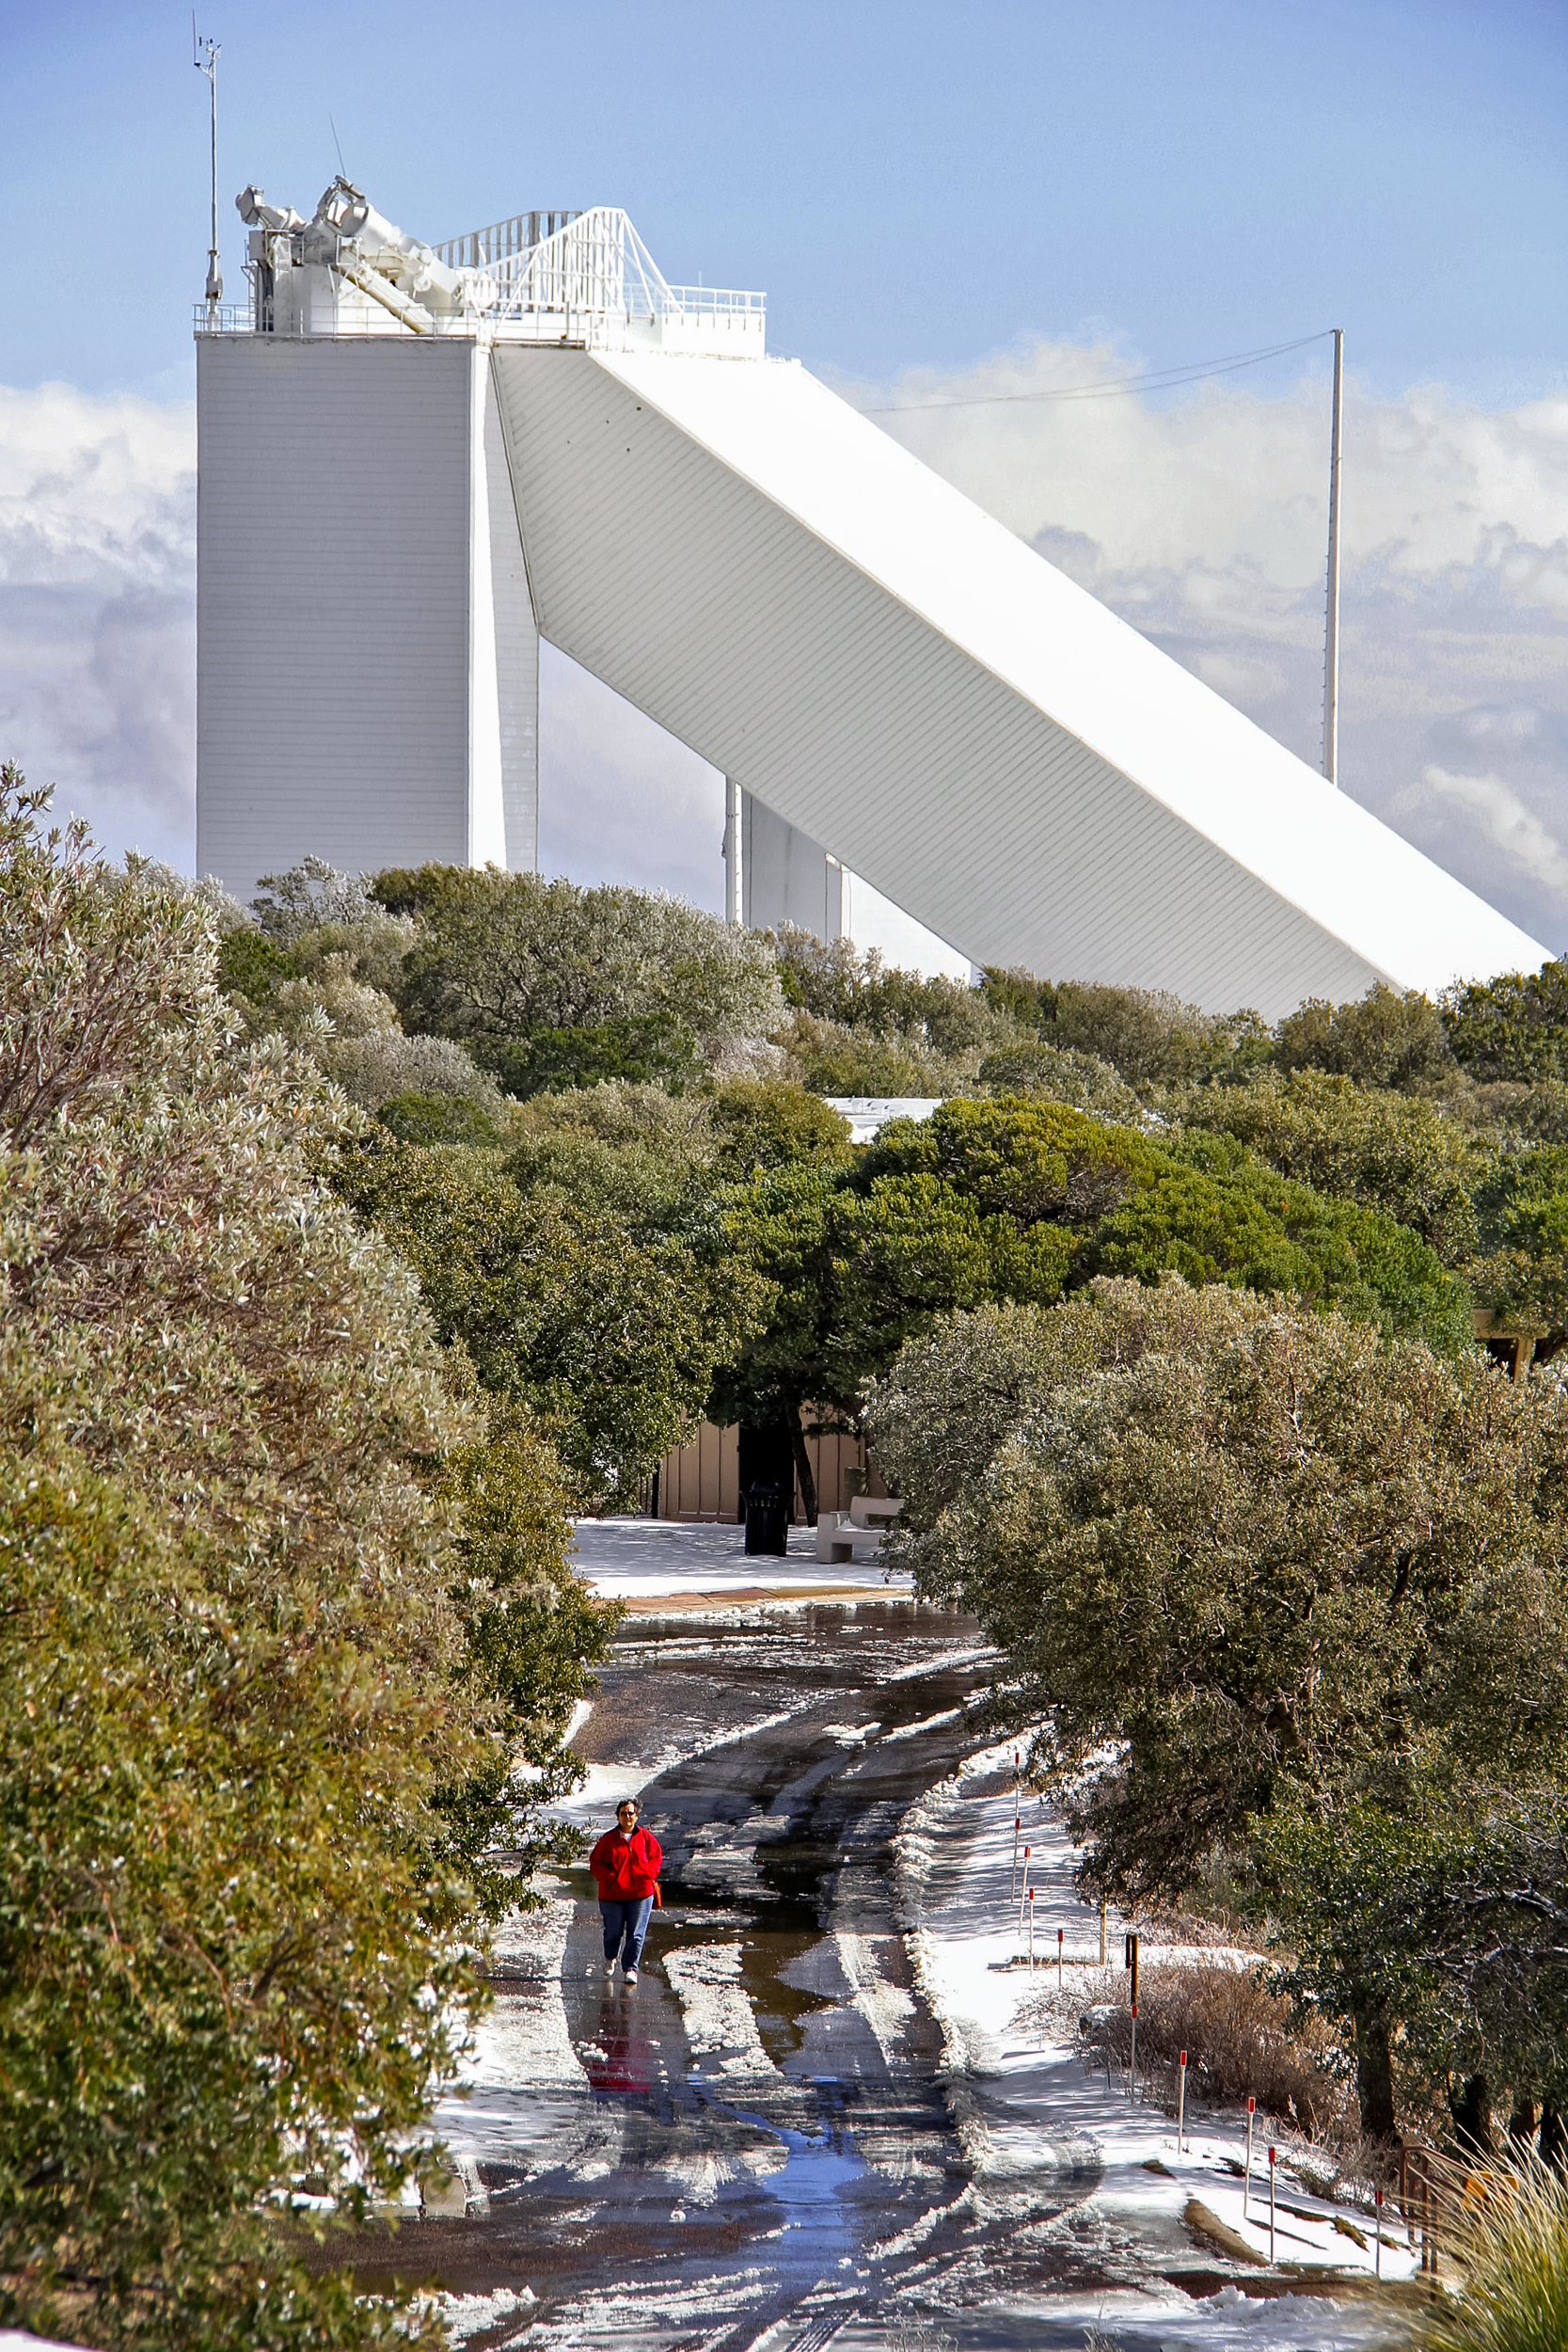

McMath-Pierce Solar Telescope

McMath-Pierce Solar Telescope at Kitt Peak National Observatory.

Credit: NOIRLab/KPNO/NSF/AURA/P. Marenfeld